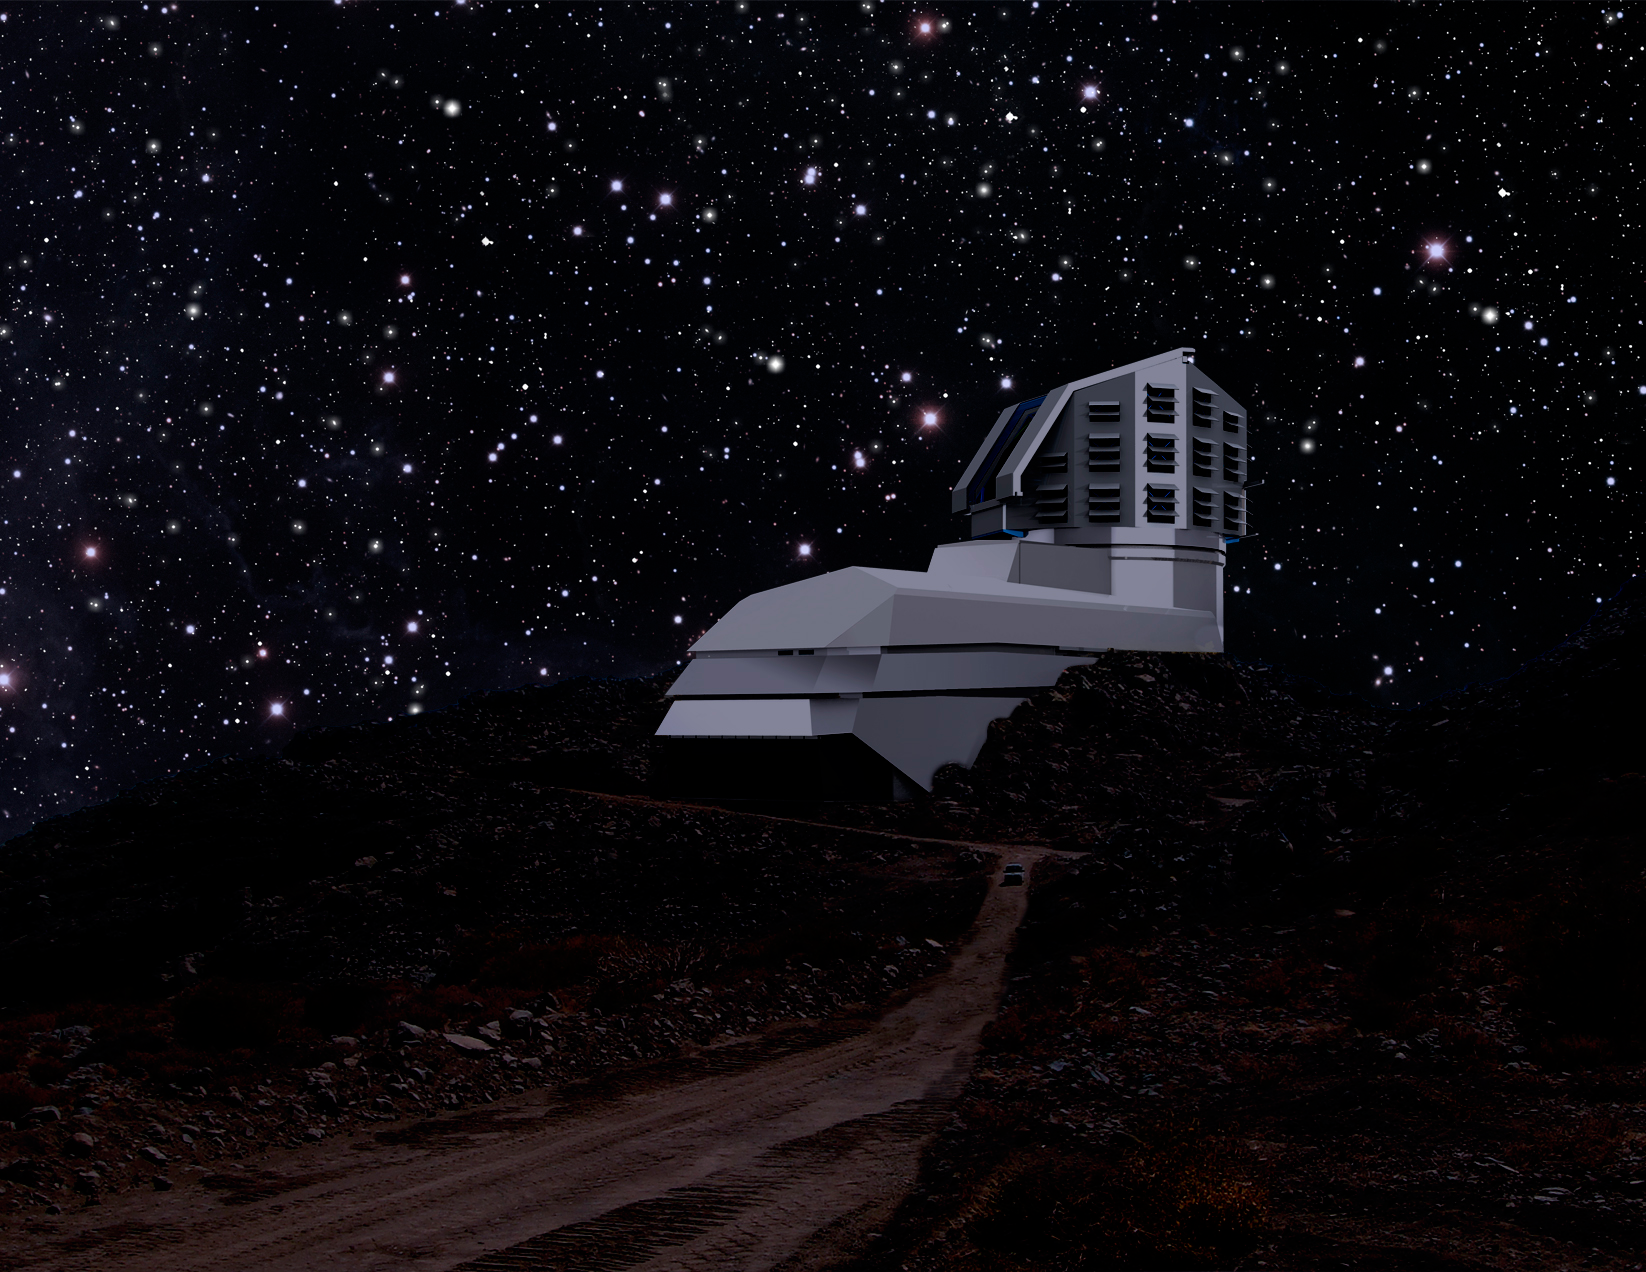

LSST Facility at Night 2011

A photograph and a rendering mix, showing a view of the LSST facility from the road leading up to the site at night.

Credit: Rubin Observatory/NSF/AURA